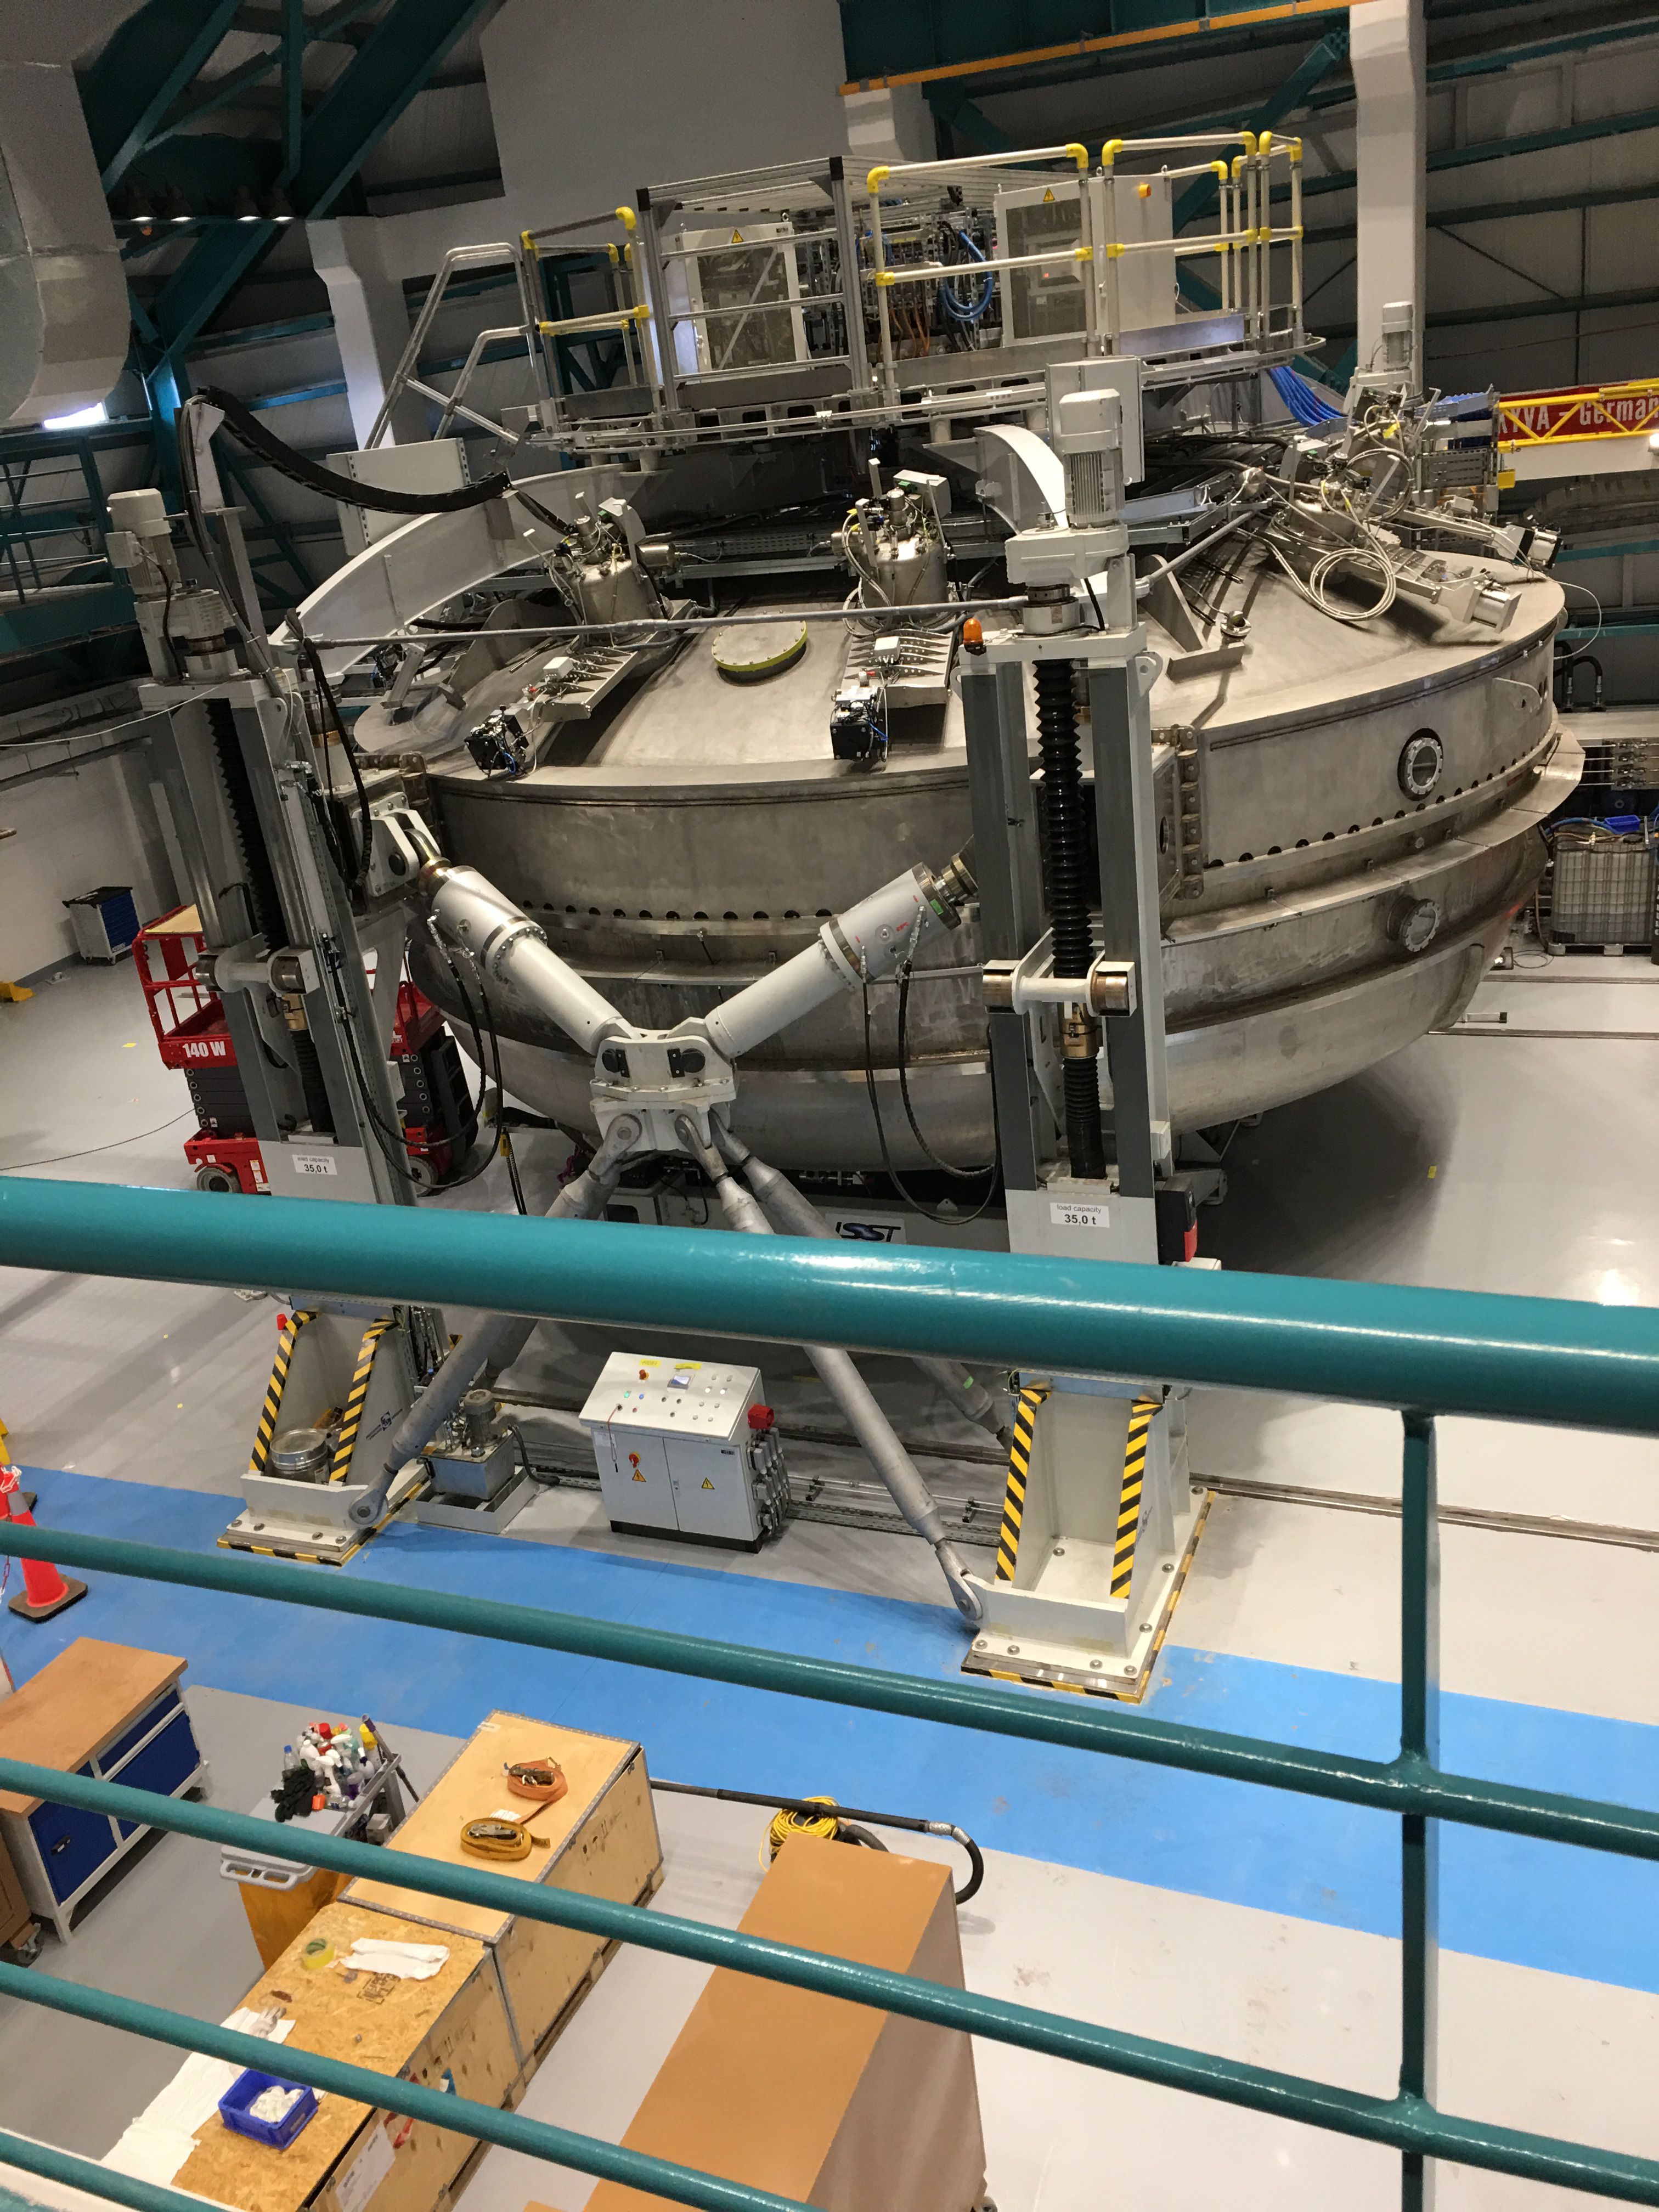

Coating Chamber

The LSST Coating Chamber inside the summit facility building.

Credit: B Shoening/Rubin Observatory/NSF/AURA